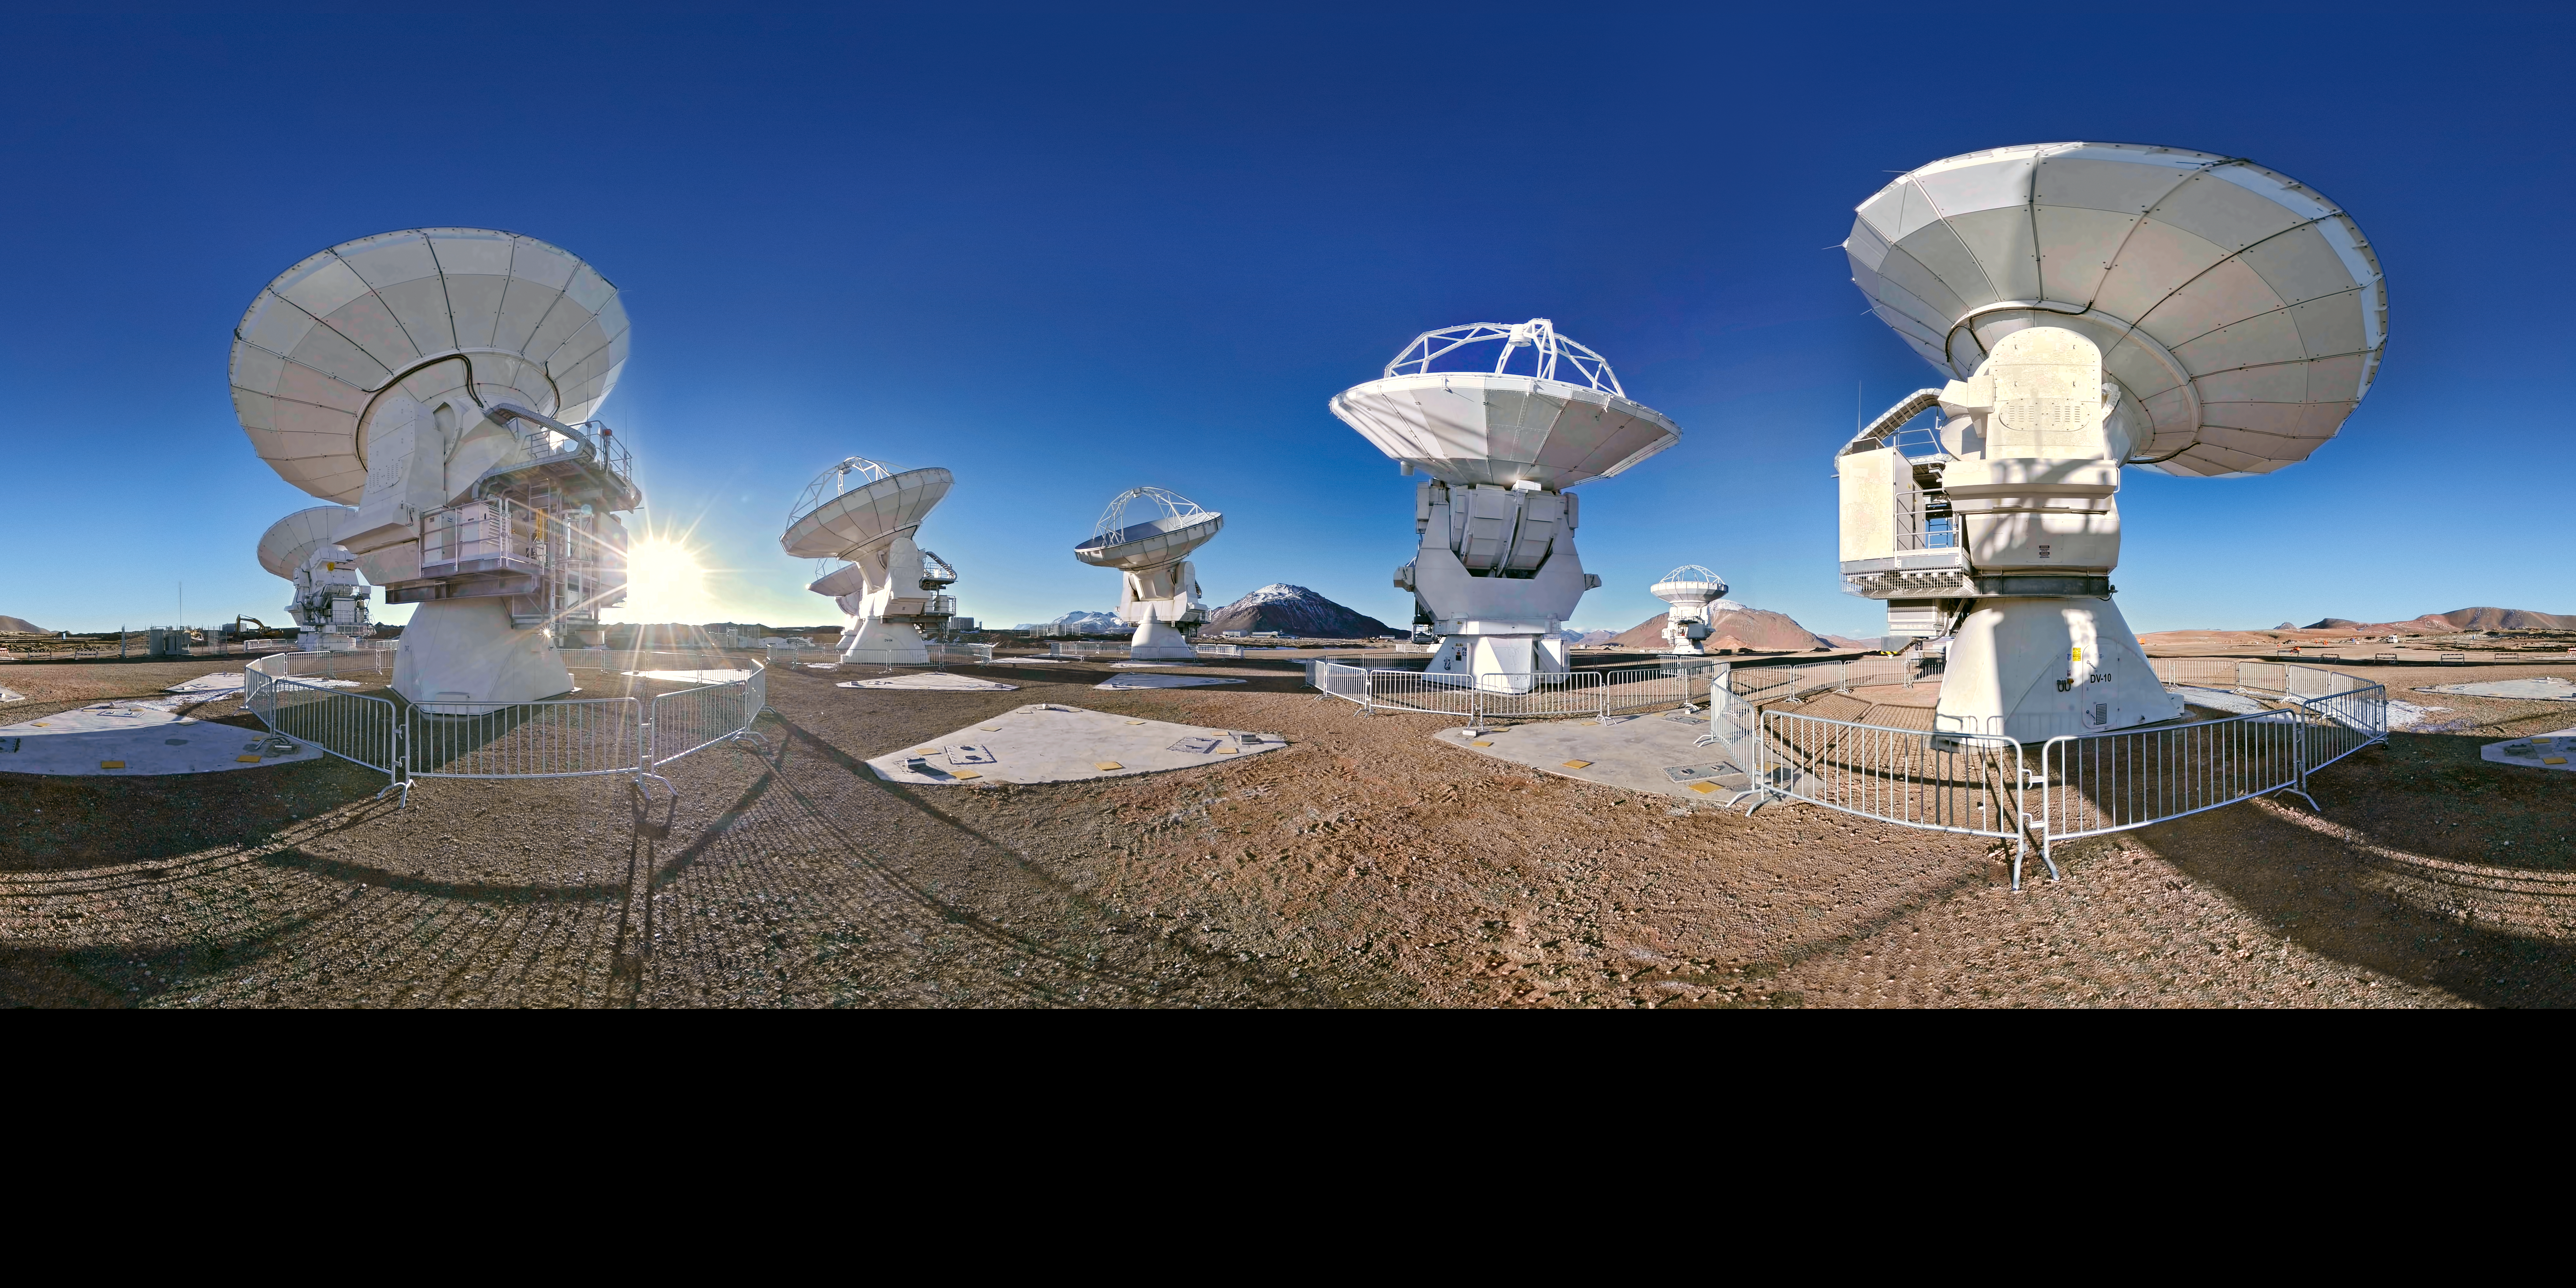

ALMA 360 degree panorama

An extended to 360 x 180 degrees (with black) panorama photograph showing the ALMA antennas, high on the Chajnantor plateau in the Chilean Andes.

Credit: ESO/S. Brunier